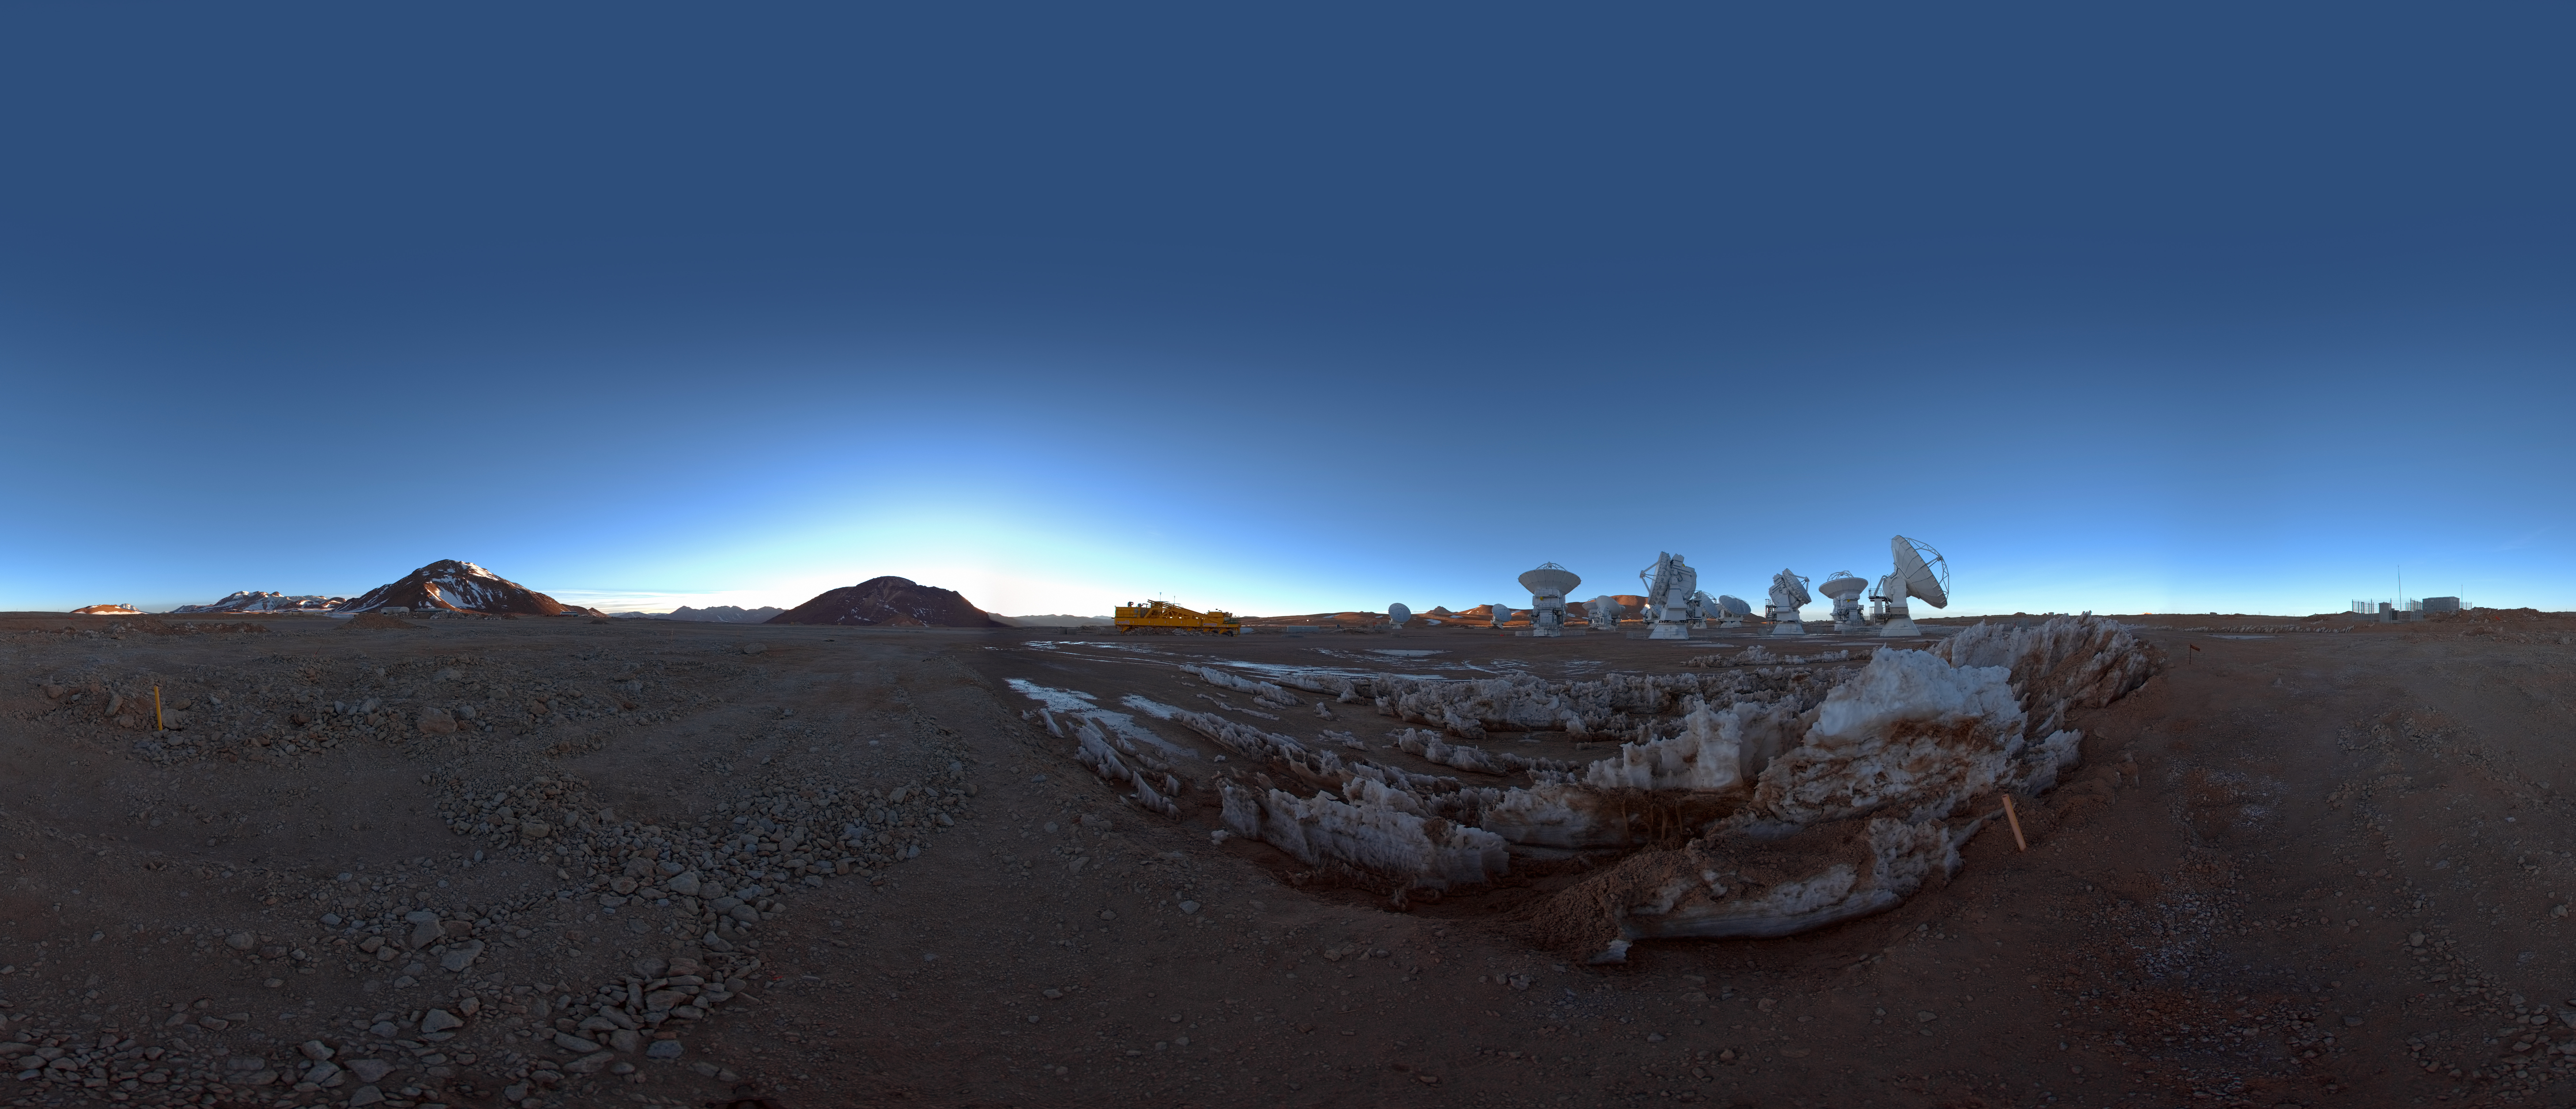

ACA at dawn

360 degree panorama view of the Atacama Compact Array (ACA) on the ALMA high site at an altitude of 5000 meters in northern Chile. The ACA, or Morita Array, is a subset of 16 closely separated antennas that will greatly improve ALMA’s ability to study celestial objects with a large angular size, such as molecular clouds and nearby galaxies.

Credit: ESO